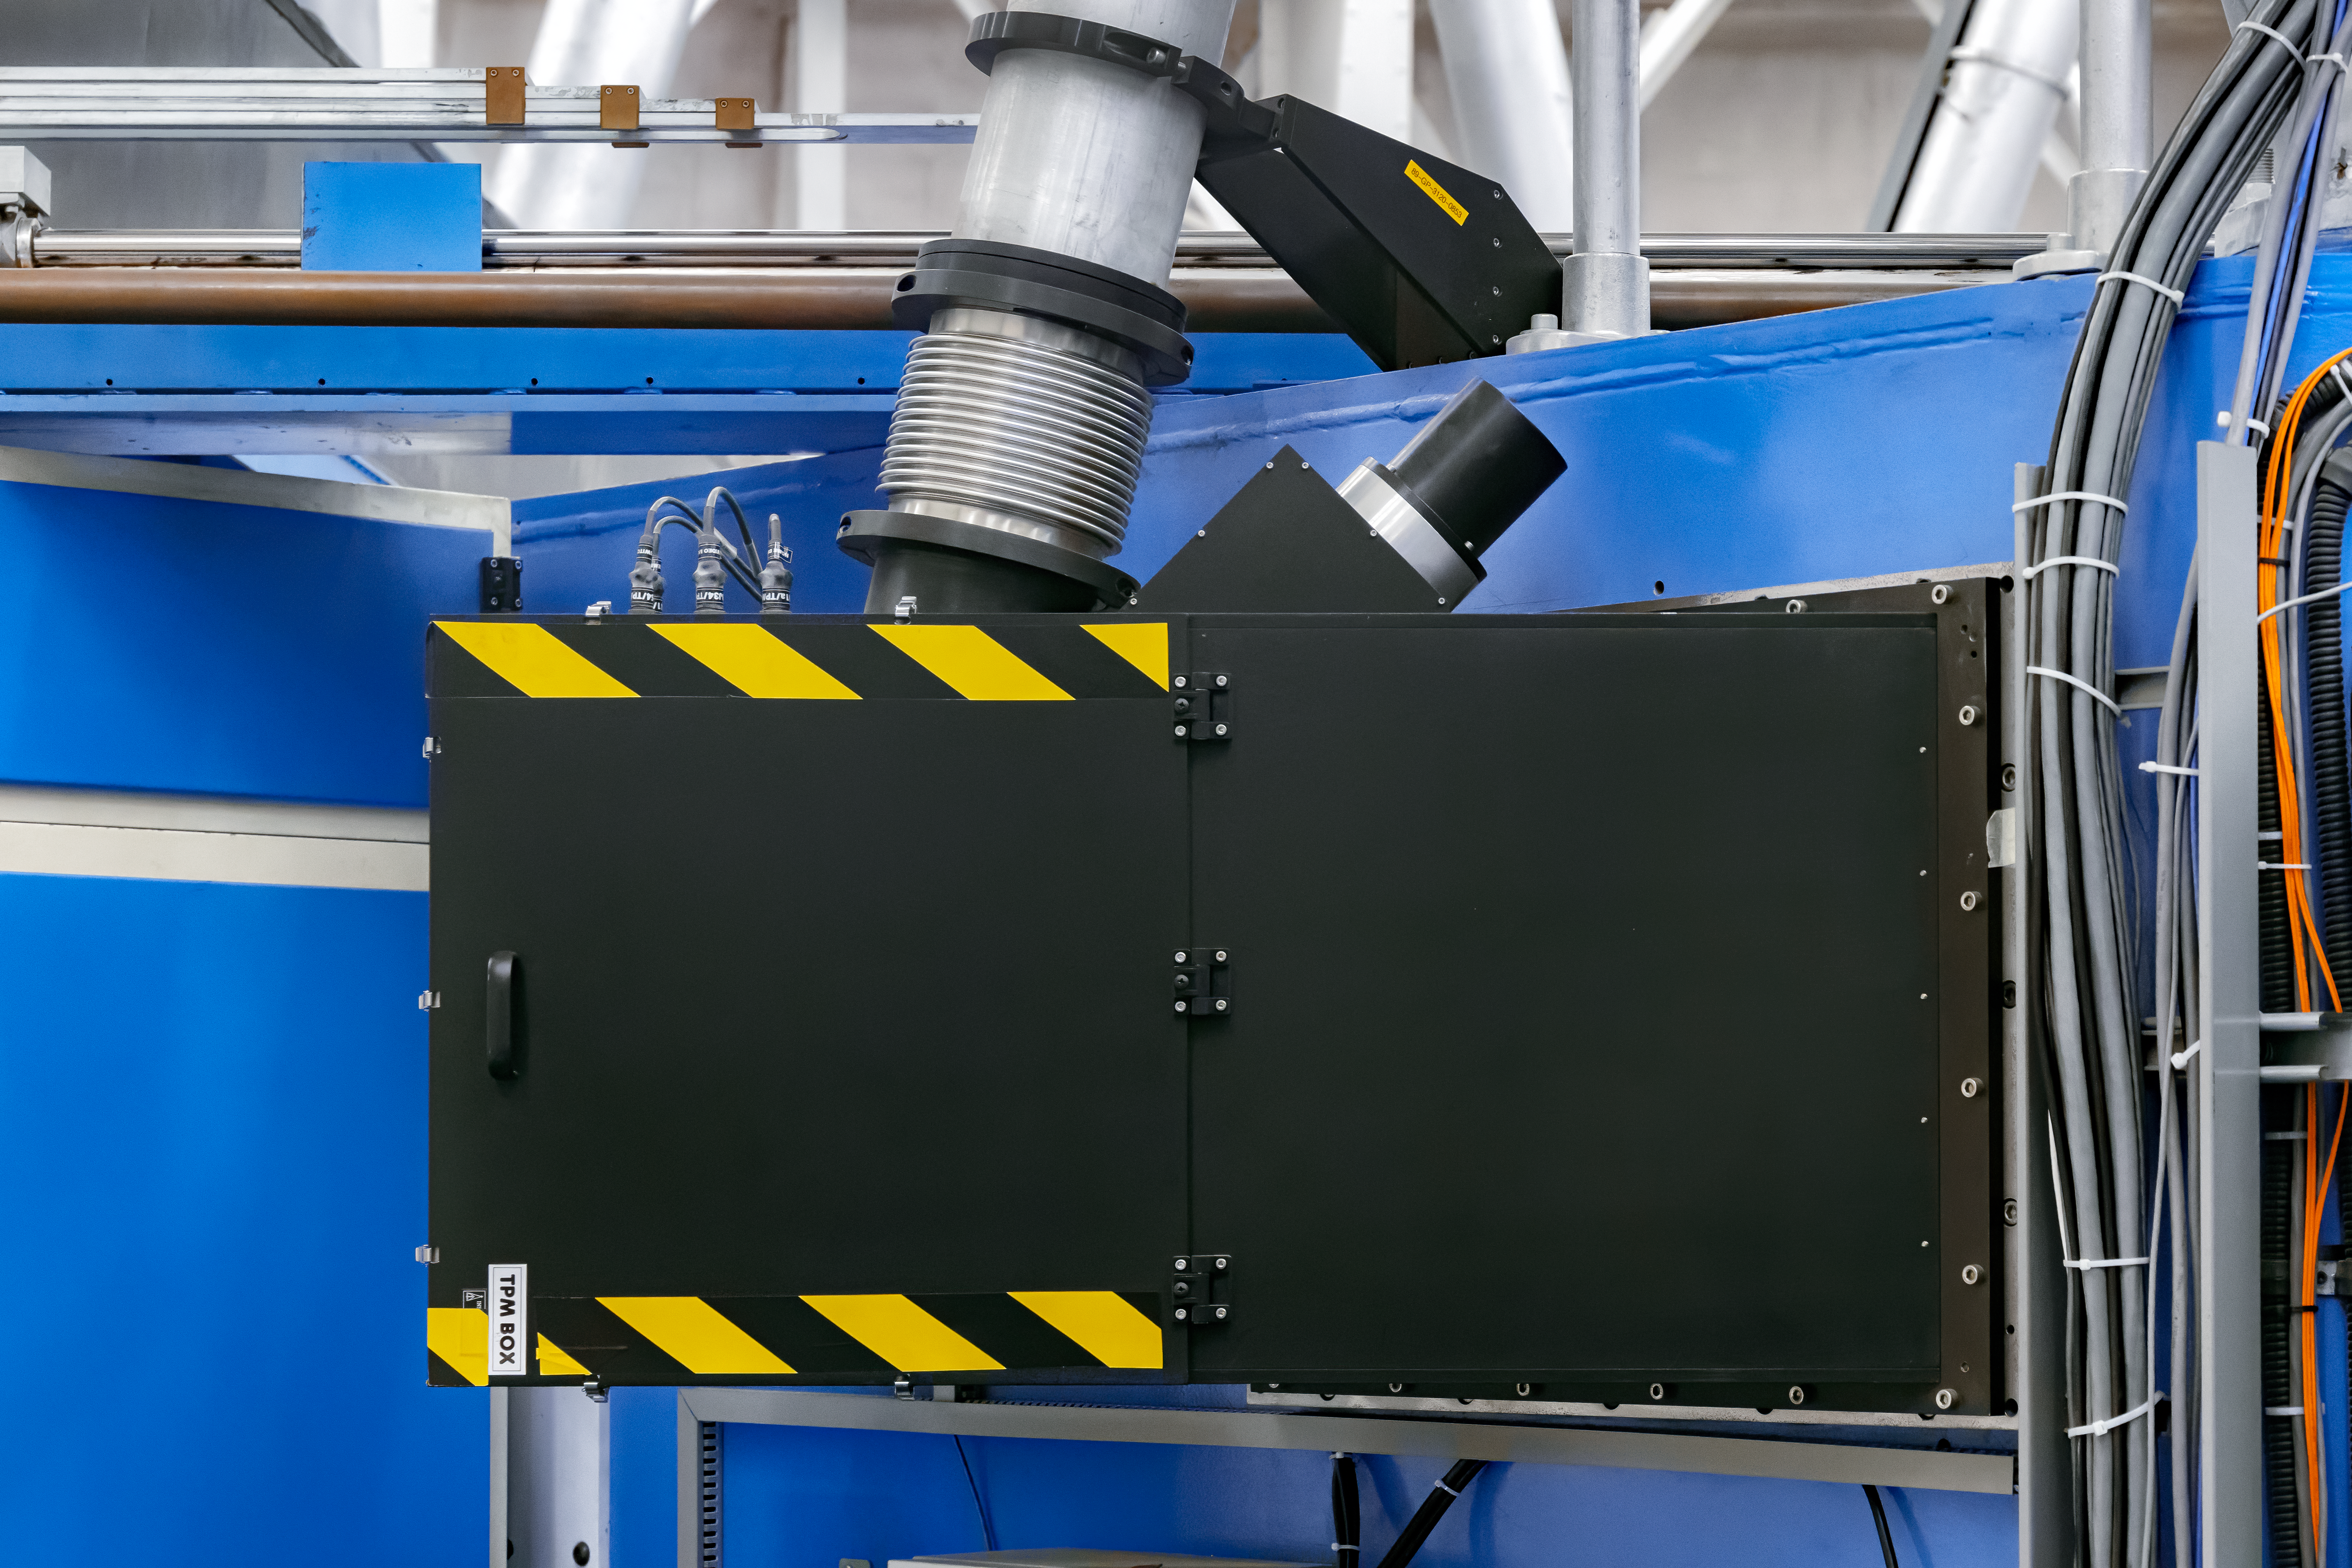

GeMS Truss Pointing Array

The Truss Pointing Array (TPM), part of the Gemini Multi-Conjugate Adaptive Optics System's (GeMS) Beam Transfer Optics Optical Path (BTOOP), on Gemini South.

Credit: International Gemini Observatory/NOIRLab/NSF/AURA/M. Paredes